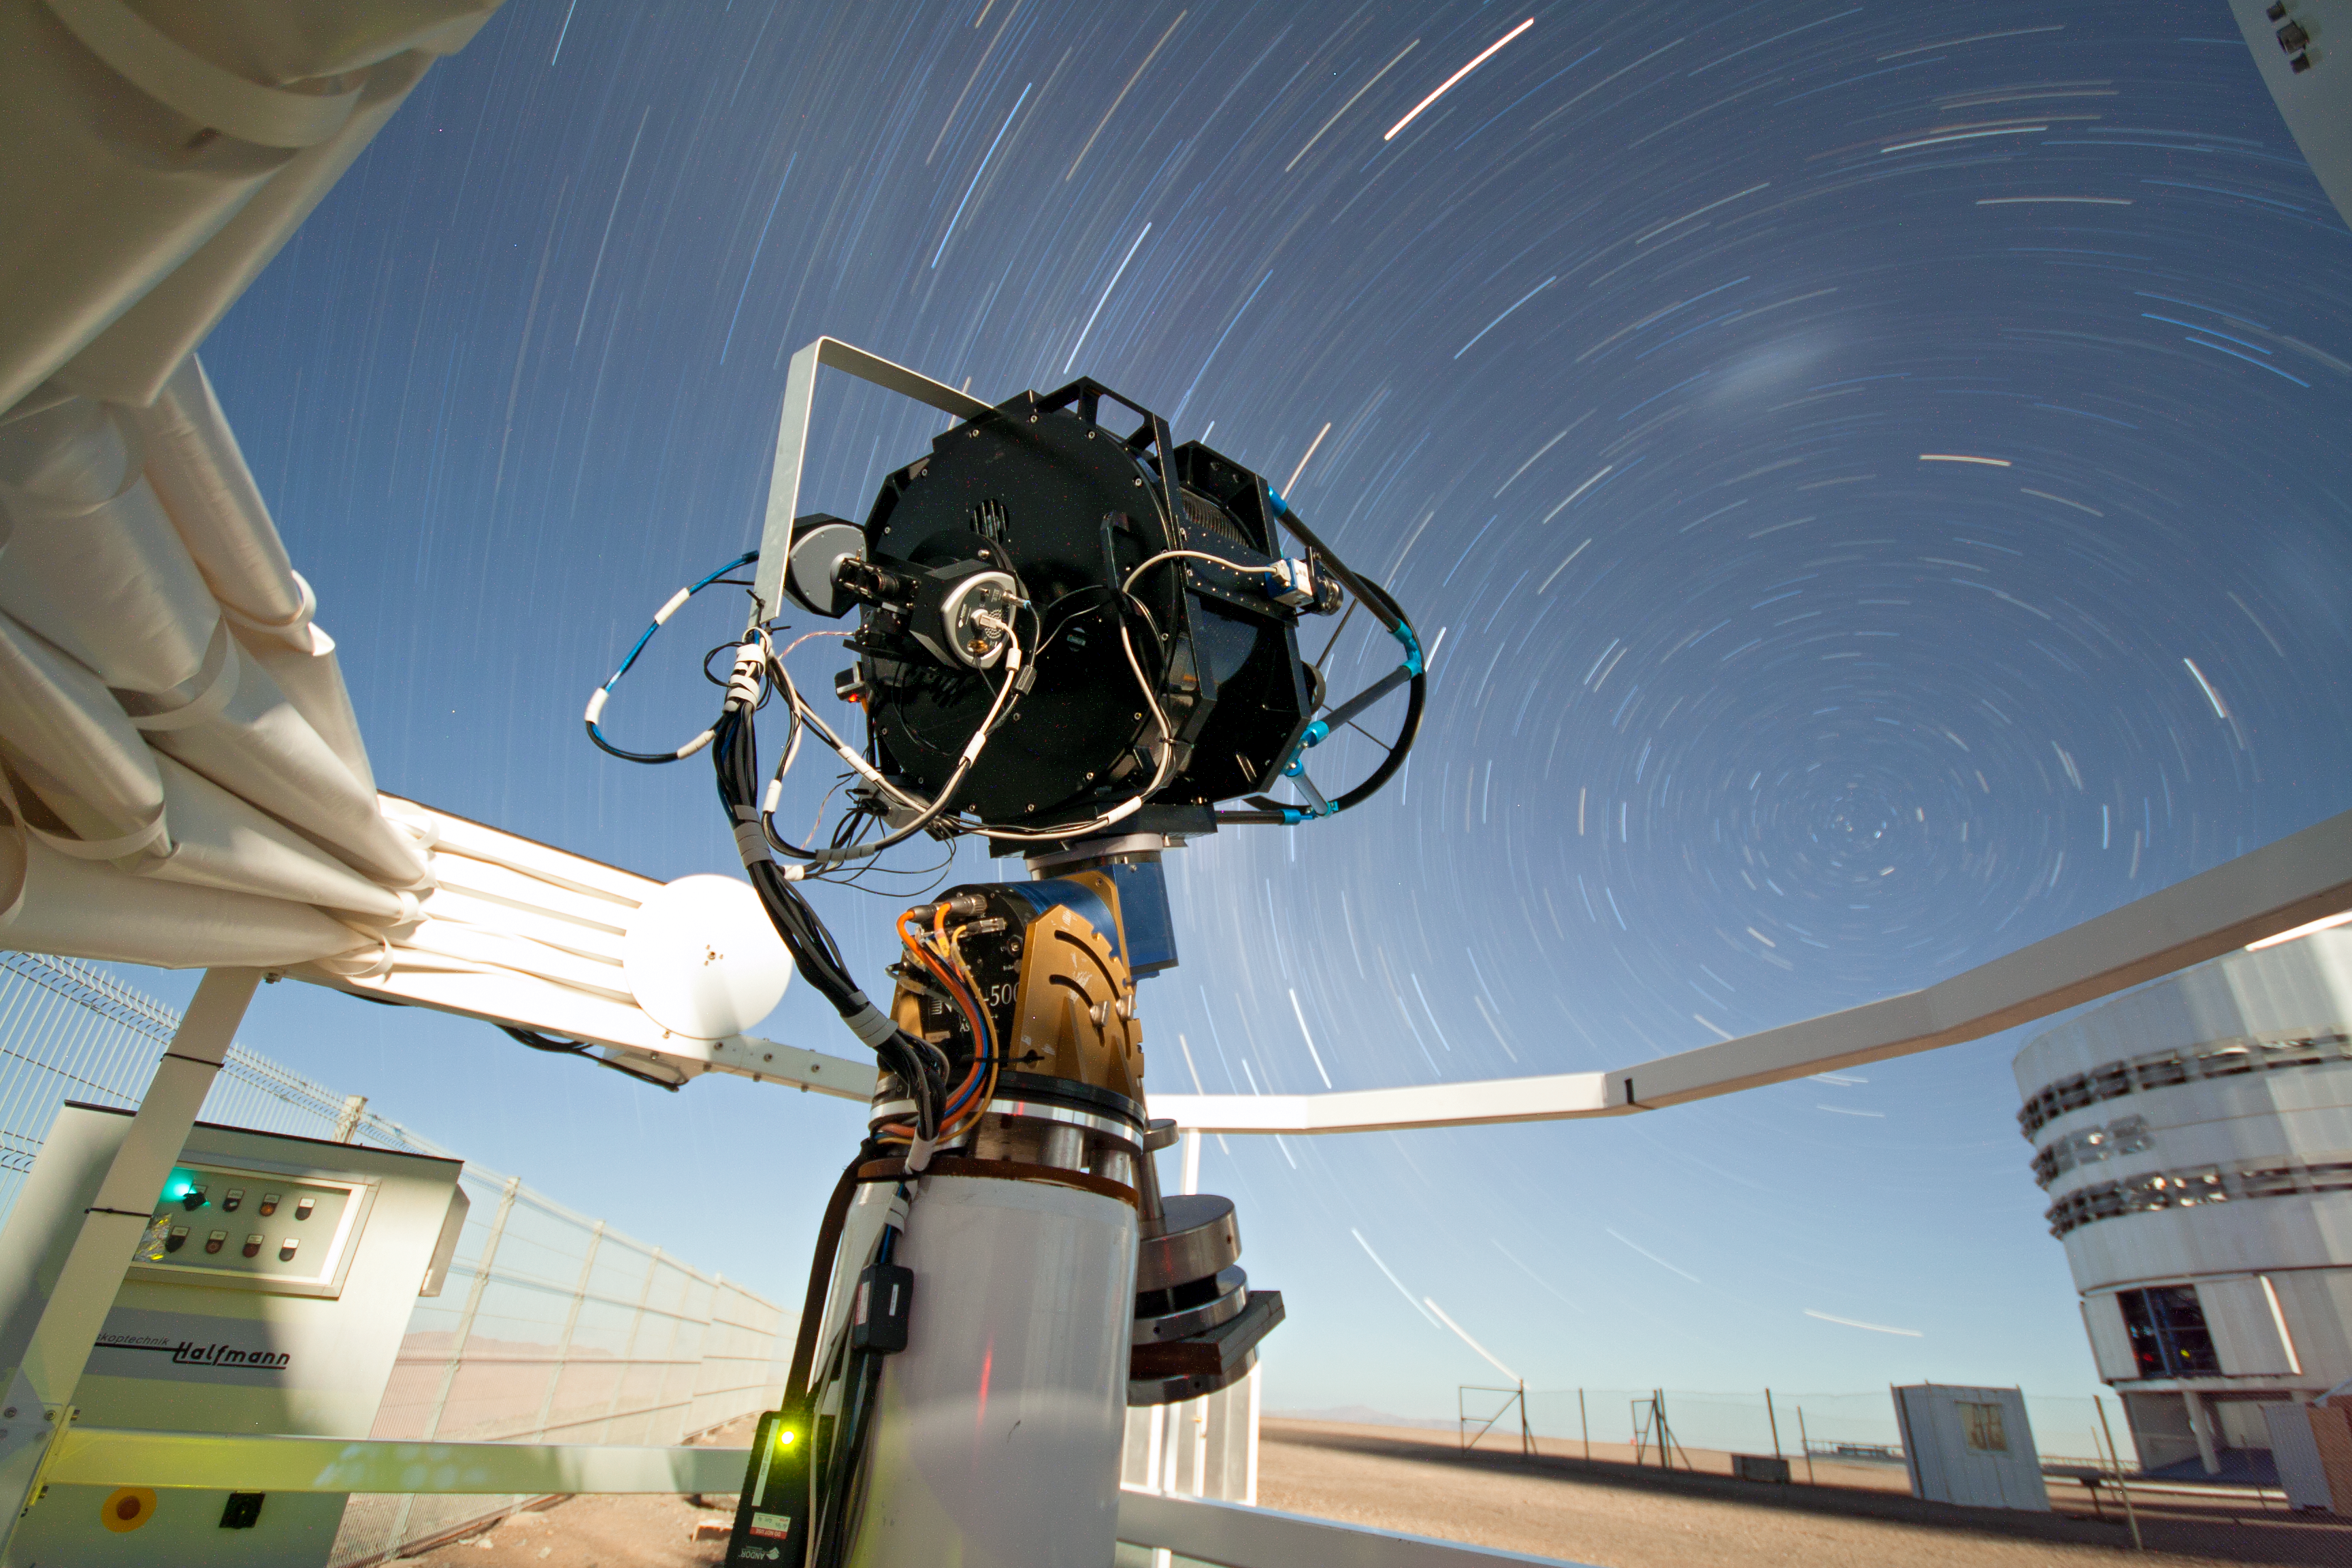

SLODAR instrument at Paranal

This small telescope feeds an instrument that monitors the vertical profile of the atmospheric turbulence, using the so-called “Slope Detection and Ranging (SLODAR)” technique. The instrument, developed by Durham University and ESO, was deployed at ESO’s Paranal Observatory for a statistical characterisation of the site in March 2011. In the background, on the right, the enclosure of the 8.2-metre Yepun telescope is partially visible. The long exposure shows the apparent motion of the sky around the celestial south pole, seen on the upper left of the Yepun Telescope. Above the south pole, the two fuzzy spots are, from left to right, the Large and the Small Magellanic Cloud, neighbouring galaxies of the Milky Way.

Credit: T. Butterley/ESO